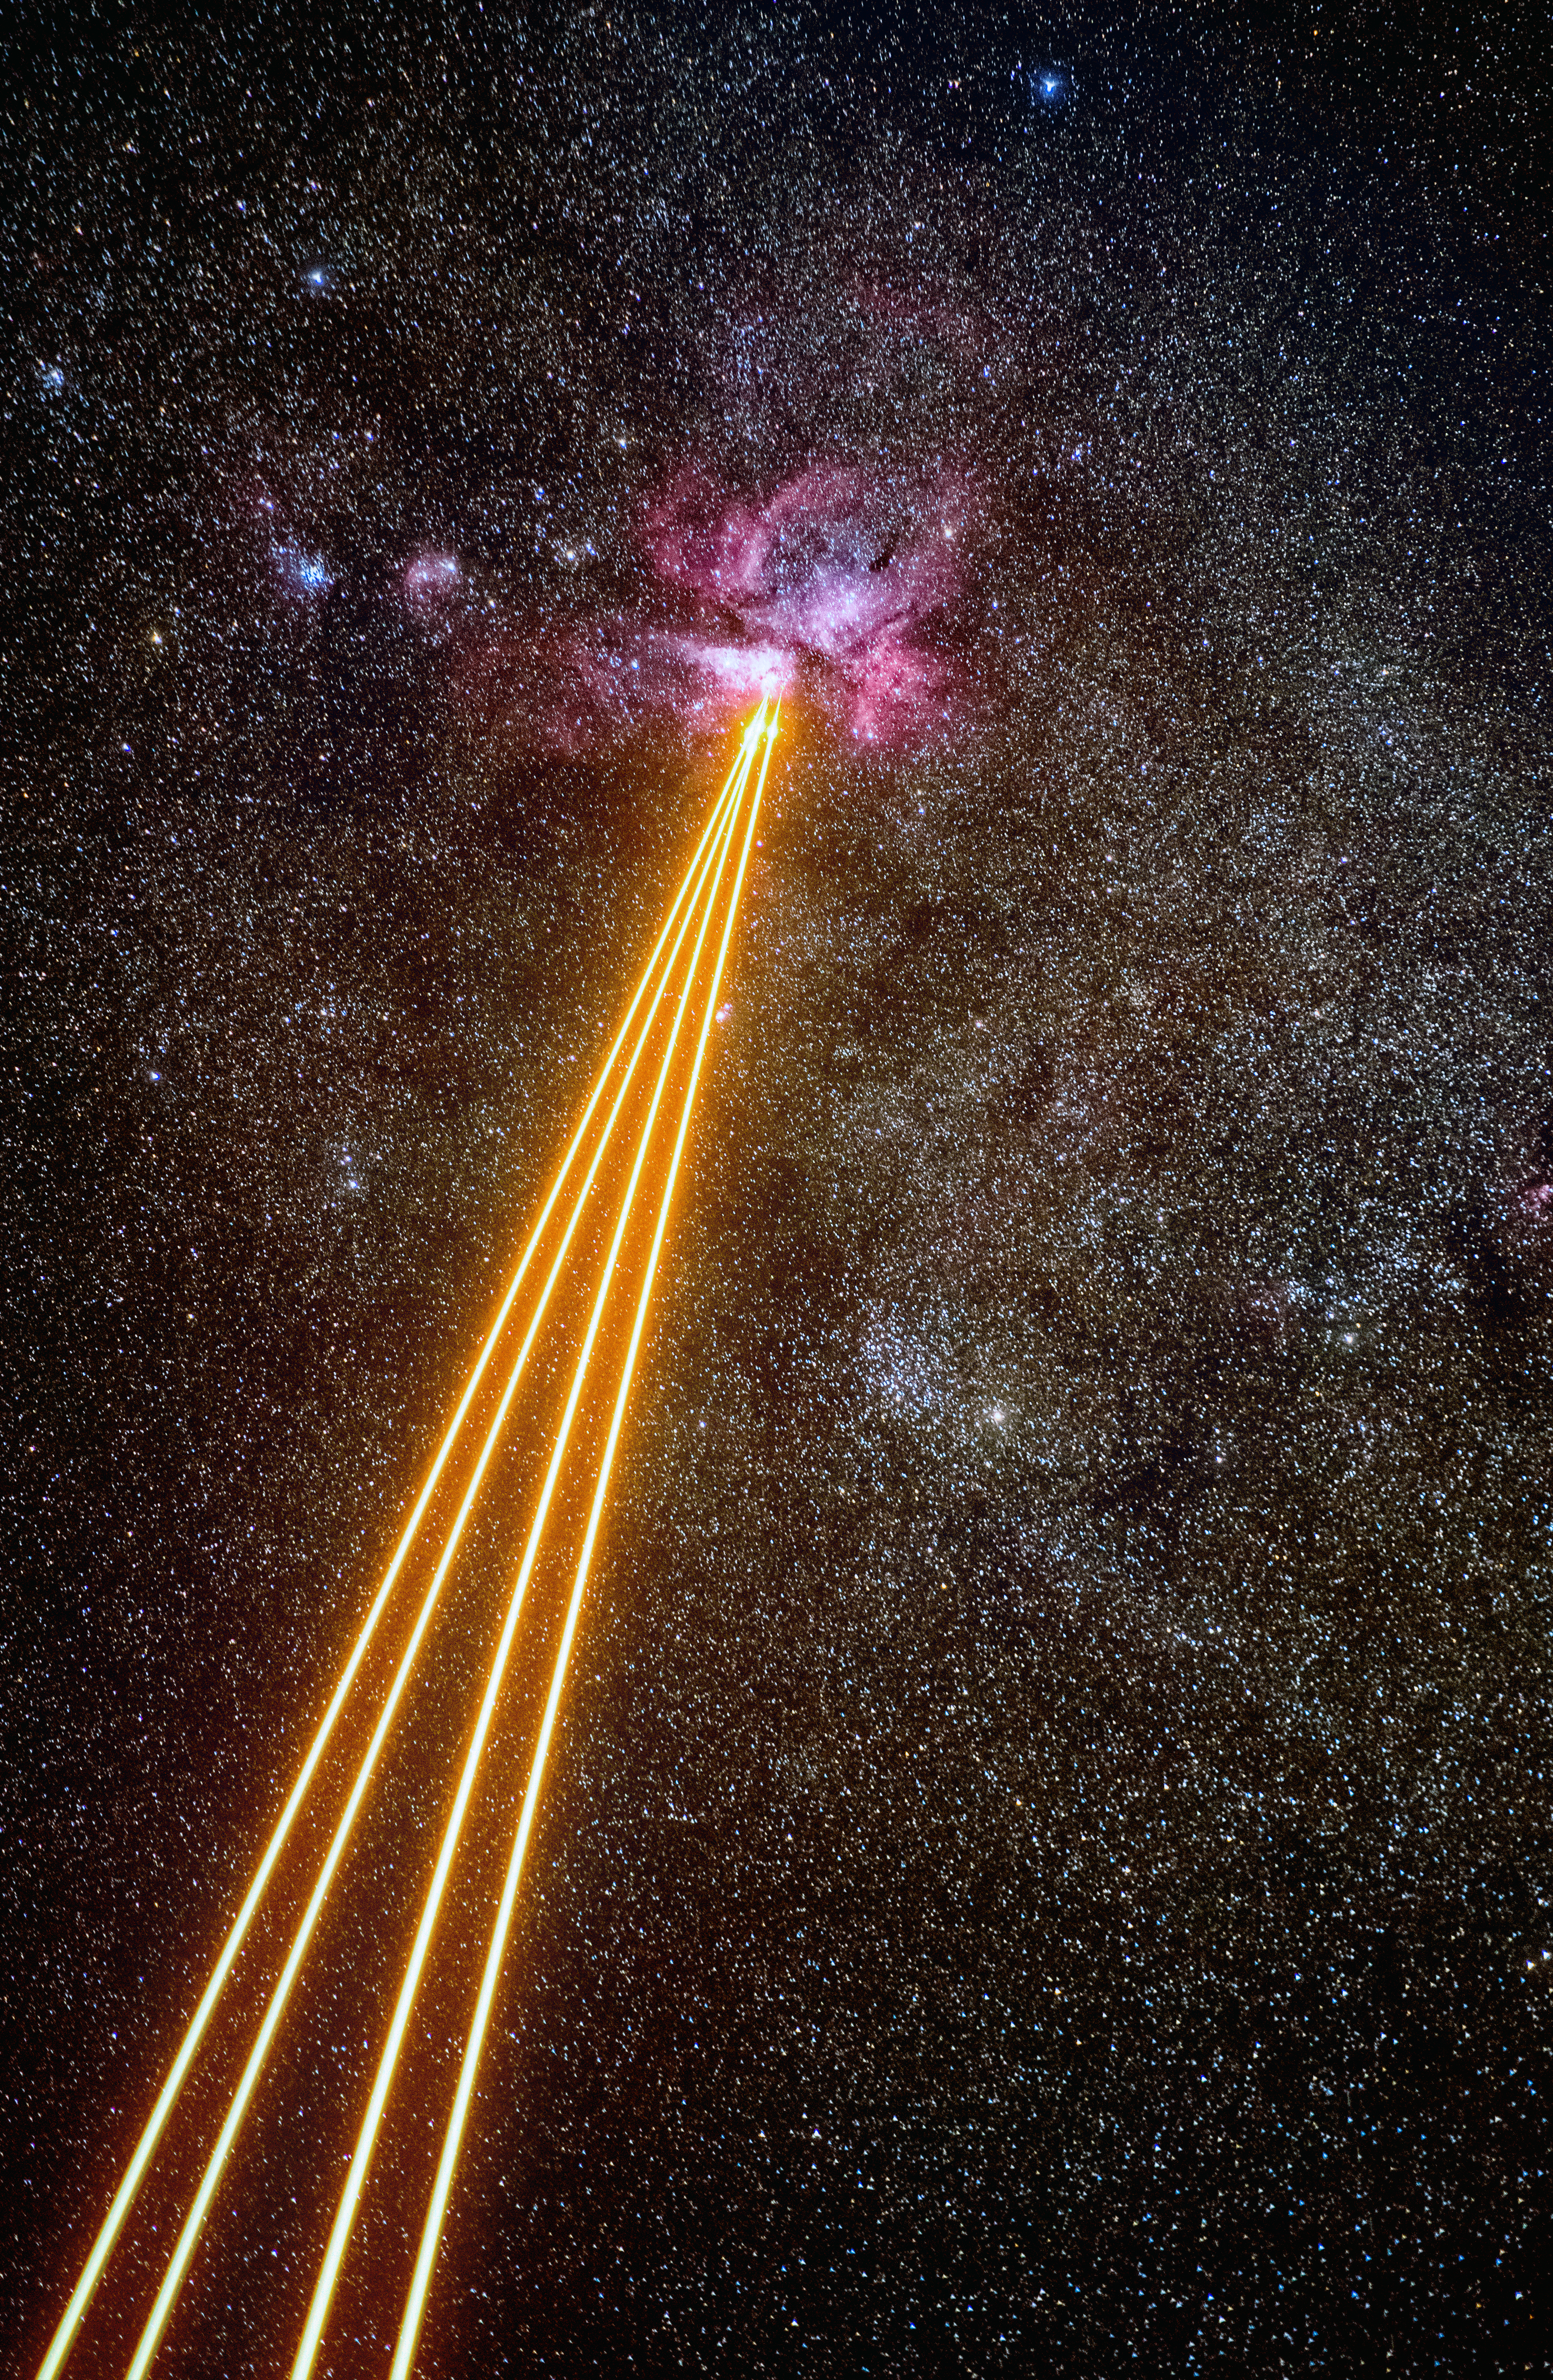

Death by Laser?

At first glance, this image looks both awesome and intimidating, with the enormous beams of light resembling some terrible cosmic weapon. Fortunately, that is not the case! This ESO Picture of the Week shows something far more benign — a mixture of gas, dust, and powerful lasers.

Among the largest nebulae in the southern night sky, the Carina Nebula is a perfect viewing target for ESO’s Very Large Telescope (VLT). In this image, the nebula appears as a stunning pink cloud in the clear sky above ESO’s Paranal Observatory in Chile, home of the VLT. The Carina Nebula is a vast cloud of dust and gas — this gas is ionised and made to glow by the stars within the nebula itself.

The cutting-edge Adaptive Optics Facility installed on one of the 8.2-metre Unit Telescopes (UTs) of the VLT is in full operation here. The orange laser beams are sent from the UTs into the atmosphere where they excite sodium particles, causing them to glow. This creates artificial ‘stars’ that can be used to measure the blurring effects caused by Earth’s atmosphere, which are then corrected by the telescope.

Credit: ESO/G. Hüdepohl